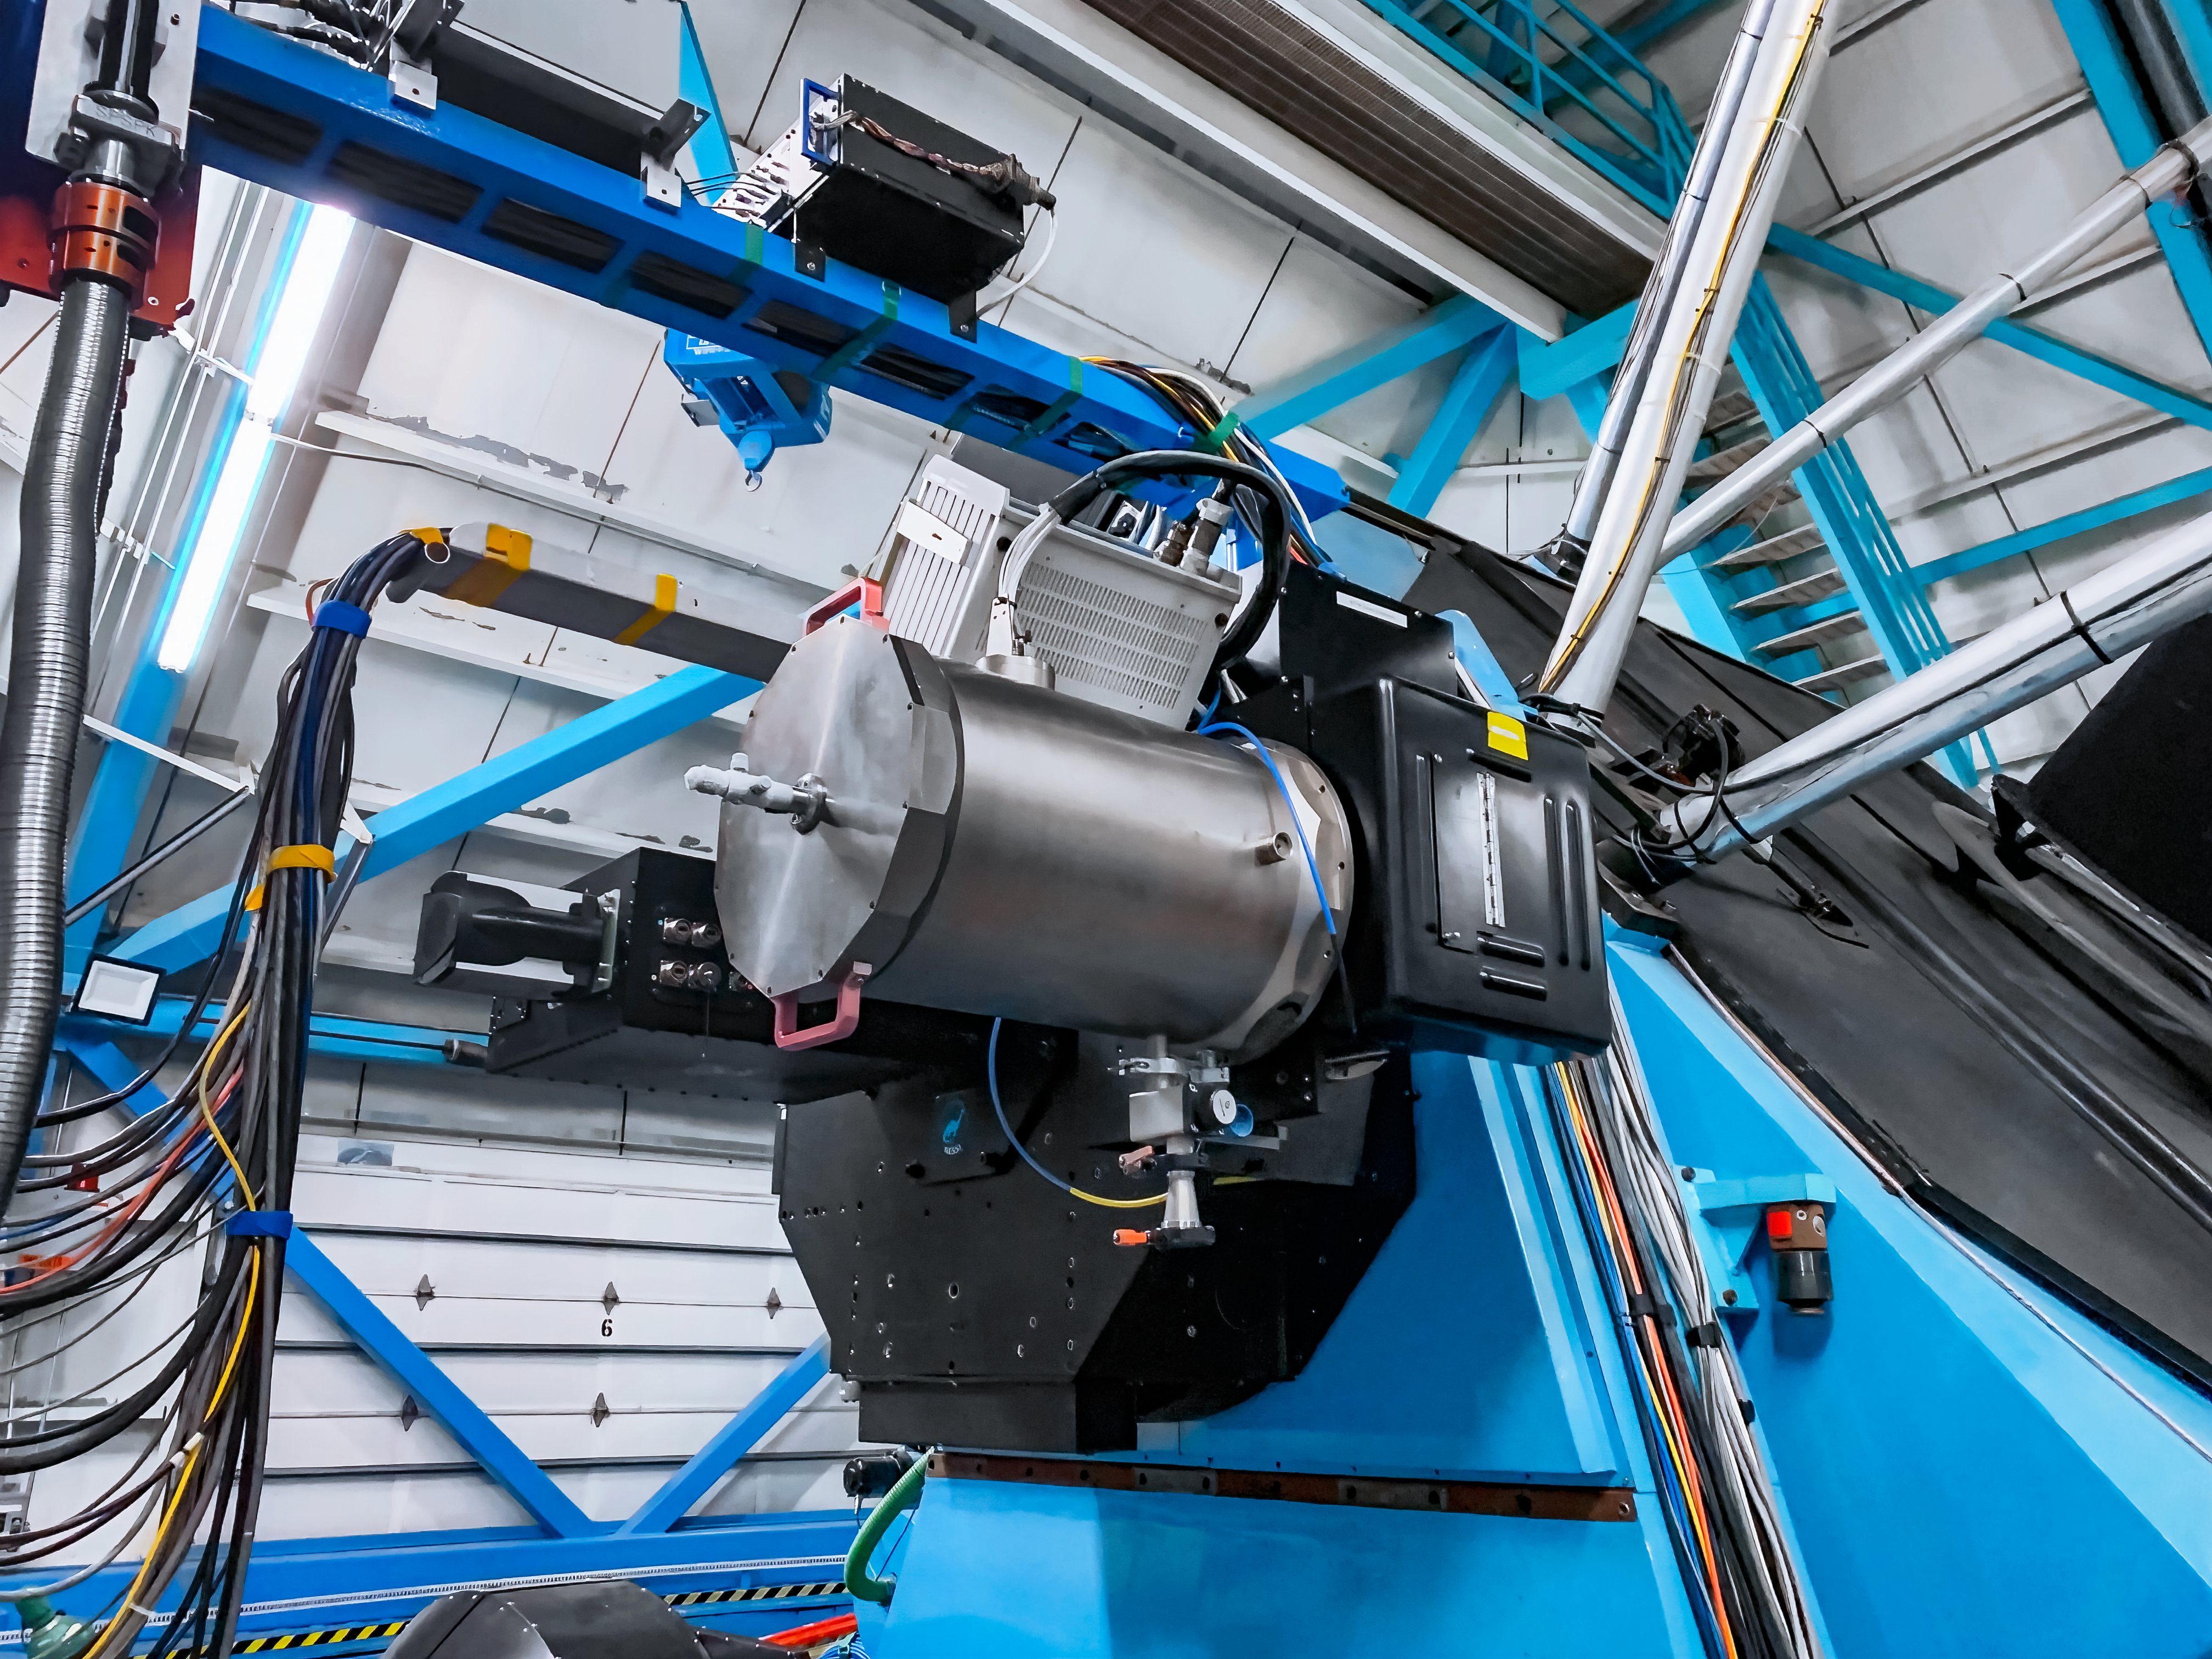

WHIRC Instrument

The WHIRC instrument on the WIYN 3.5-meter Telescope at Kitt Peak National Observatory.

Credit: KPNO/NOIRLab/NSF/AURA/T.Smith